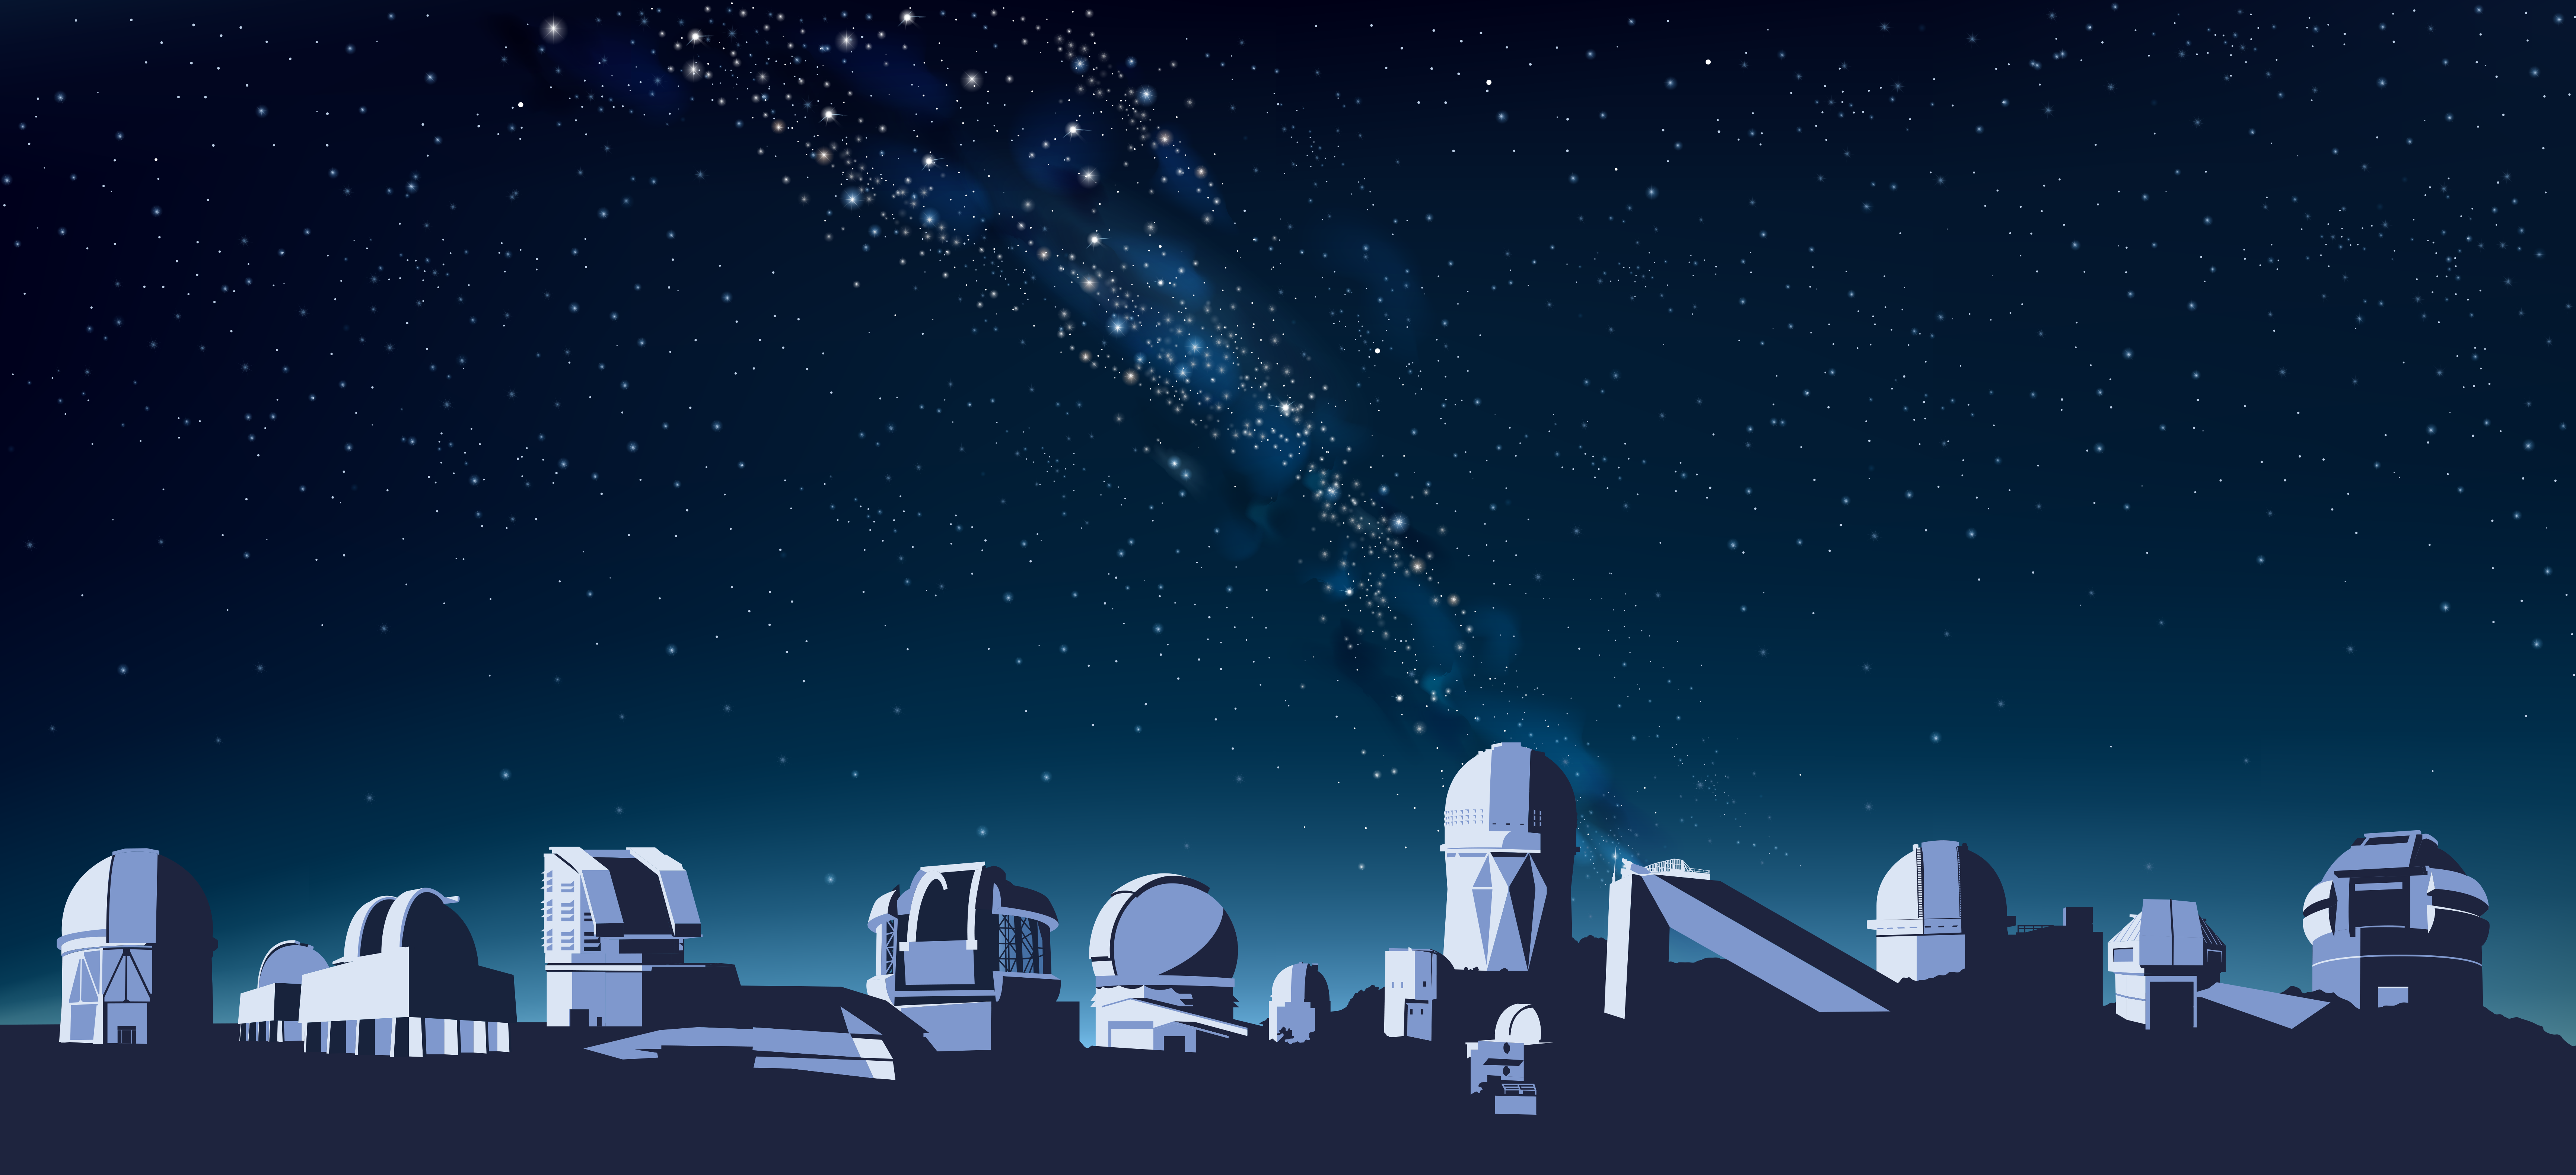

Telescope mosaic

Part of the Foundational Diagrams collection.

Credit: NOIRLab/NSF/AURA/P. Marenfeld